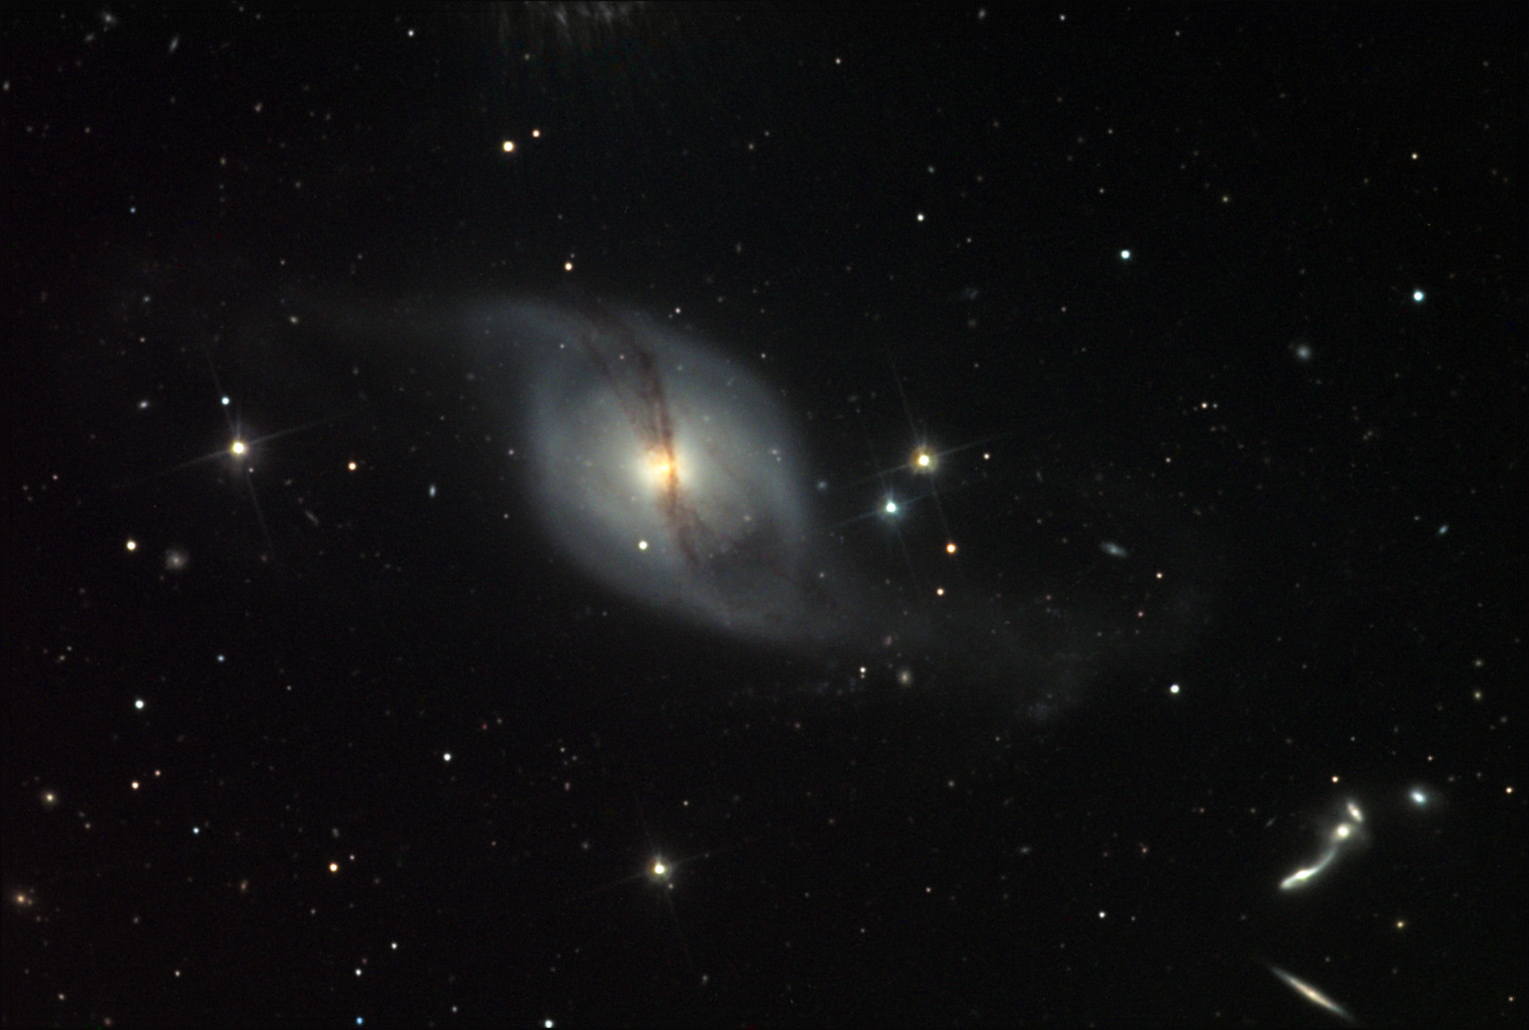

NGC 3718

What a strange galaxy. There is not much information about this galaxy in the astronomical literature. This is a lenticular galaxy. It is probably part of the M81 group of galaxies. The ethereal glow from this galaxy is testament to the paucity of stars. These galaxies have a disk like a spiral galaxy but with no spiral arms, and little gas and dust. Notice how easy it is to see the very heart of this galaxy with its yellow nuclear beacon. The gossamer wreathe of dust that encircles the disk is the most interesting part of this galaxy. Also note the very compact group of galaxies on the lower left side of the image.The compact group of galaxies is not physically associated with NGC 3718, as they are more than 300 million light years distant. The rather tortured looking galaxy at the bottom right of the group is called UGC 6527. Due to the strong gravitational interactions between these galaxies, massive star formation is taking place in each. In fact UGC 6527 is a Seyfert galaxy that emits radio wavelengths of light. This group of five is reminiscent of others well known examples such as Stephan's Quintet and NGC 6027.

This image was taken as part of Advanced Observing Program (AOP) program at Kitt Peak Visitor Center during 2014.

Credit: KPNO/NOIRLab/NSF/AURA/Adam Block